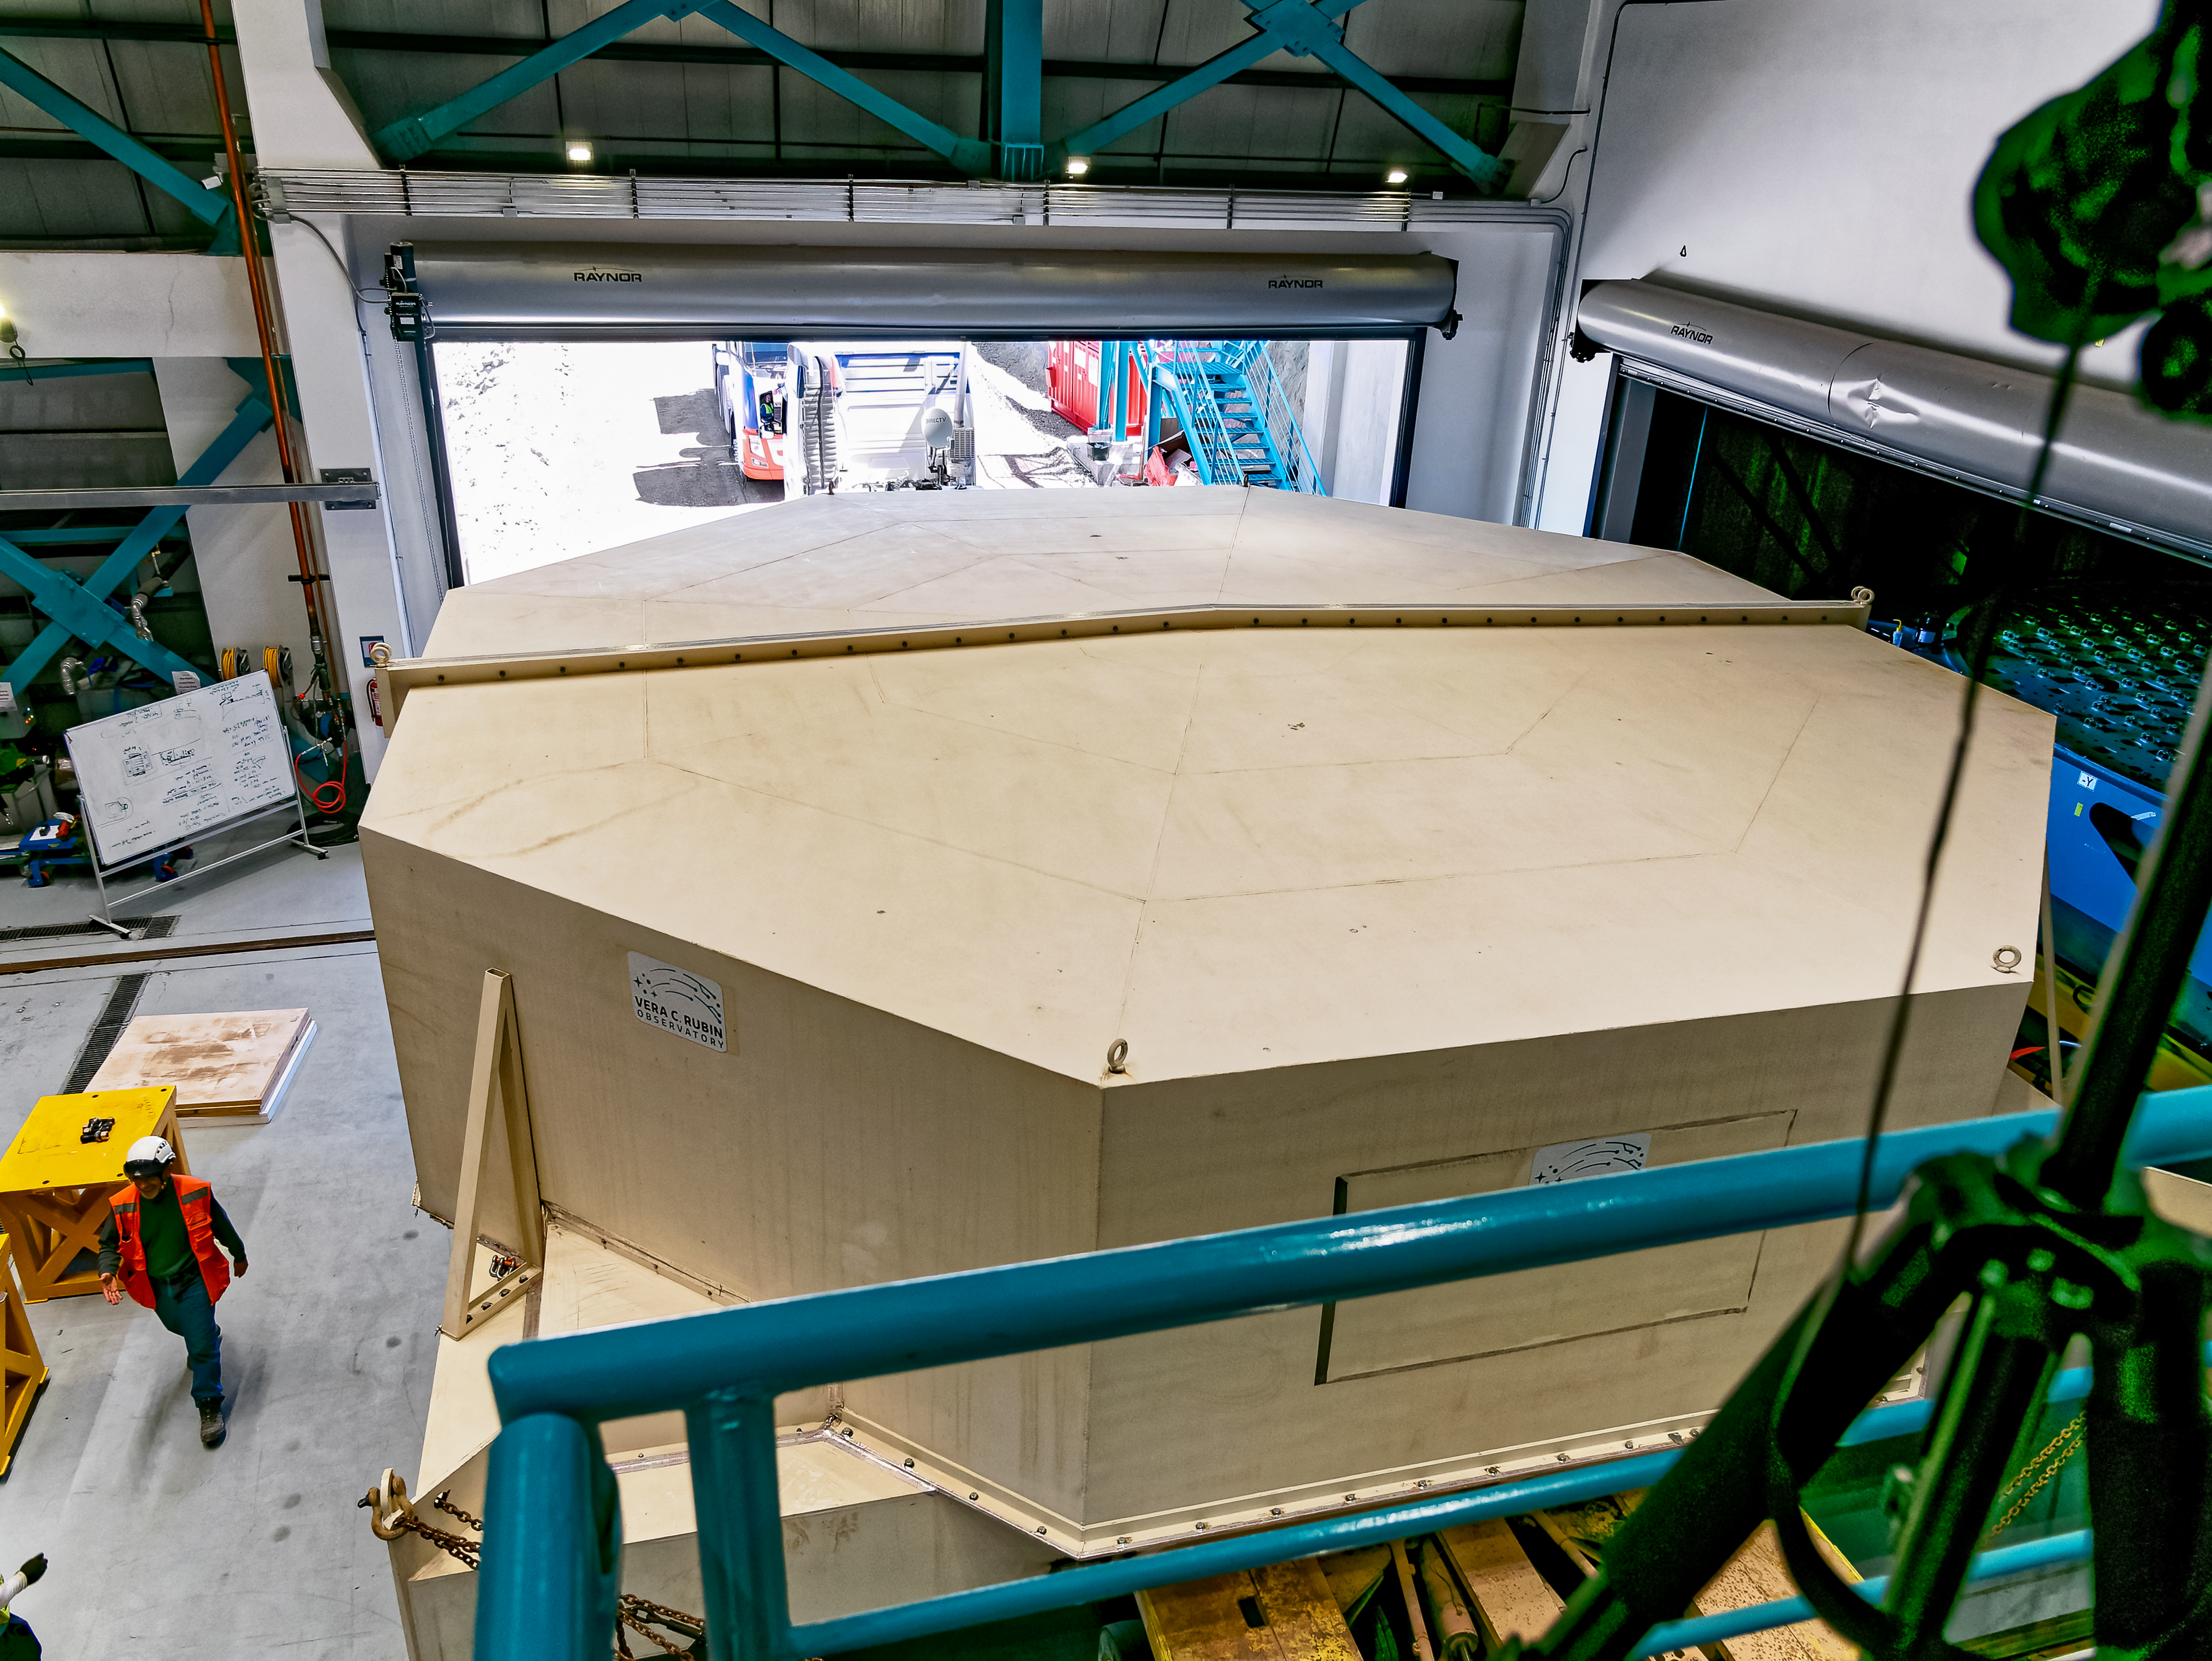

Rubin’s 8.4-meter Mirror Moves into the Observatory.

Rubin’s 8.4-meter combined Primary/Tertiary Mirror is now “home” in the Observatory building, where it will stay for the rest of construction and throughout the 10-year Legacy Survey of Space and Time.

Credit: Rubin Observatory/NSF/AURA